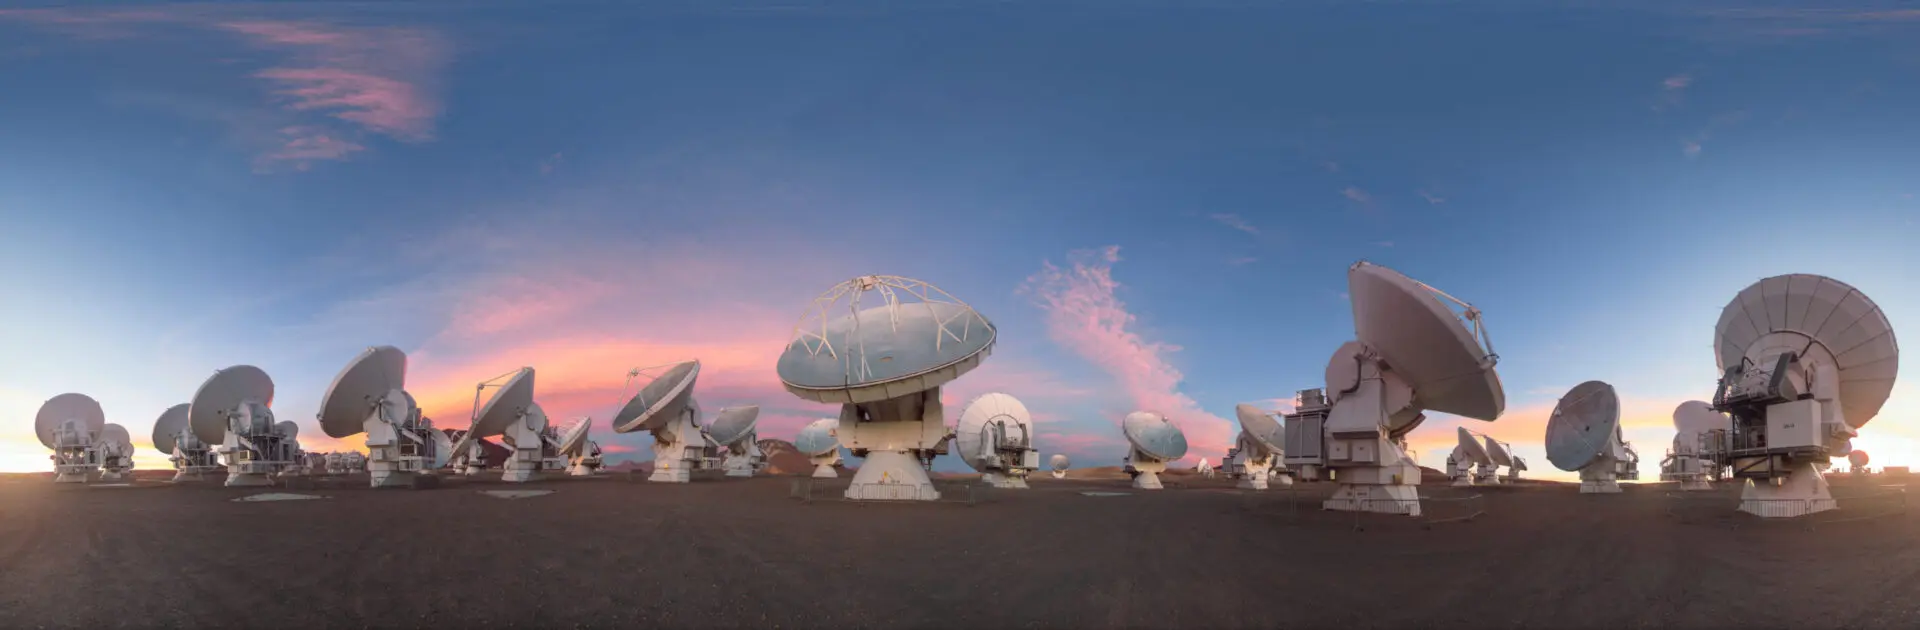

Sunset on the Chajnantor Plateau

Sunsets are spectacular on the Chajantor Plateau, where ALMA's Radio Observatory is located, at 5000 meters above sea level.

Credit: ALMA (ESO/NAOJ/NRAO) | Download image